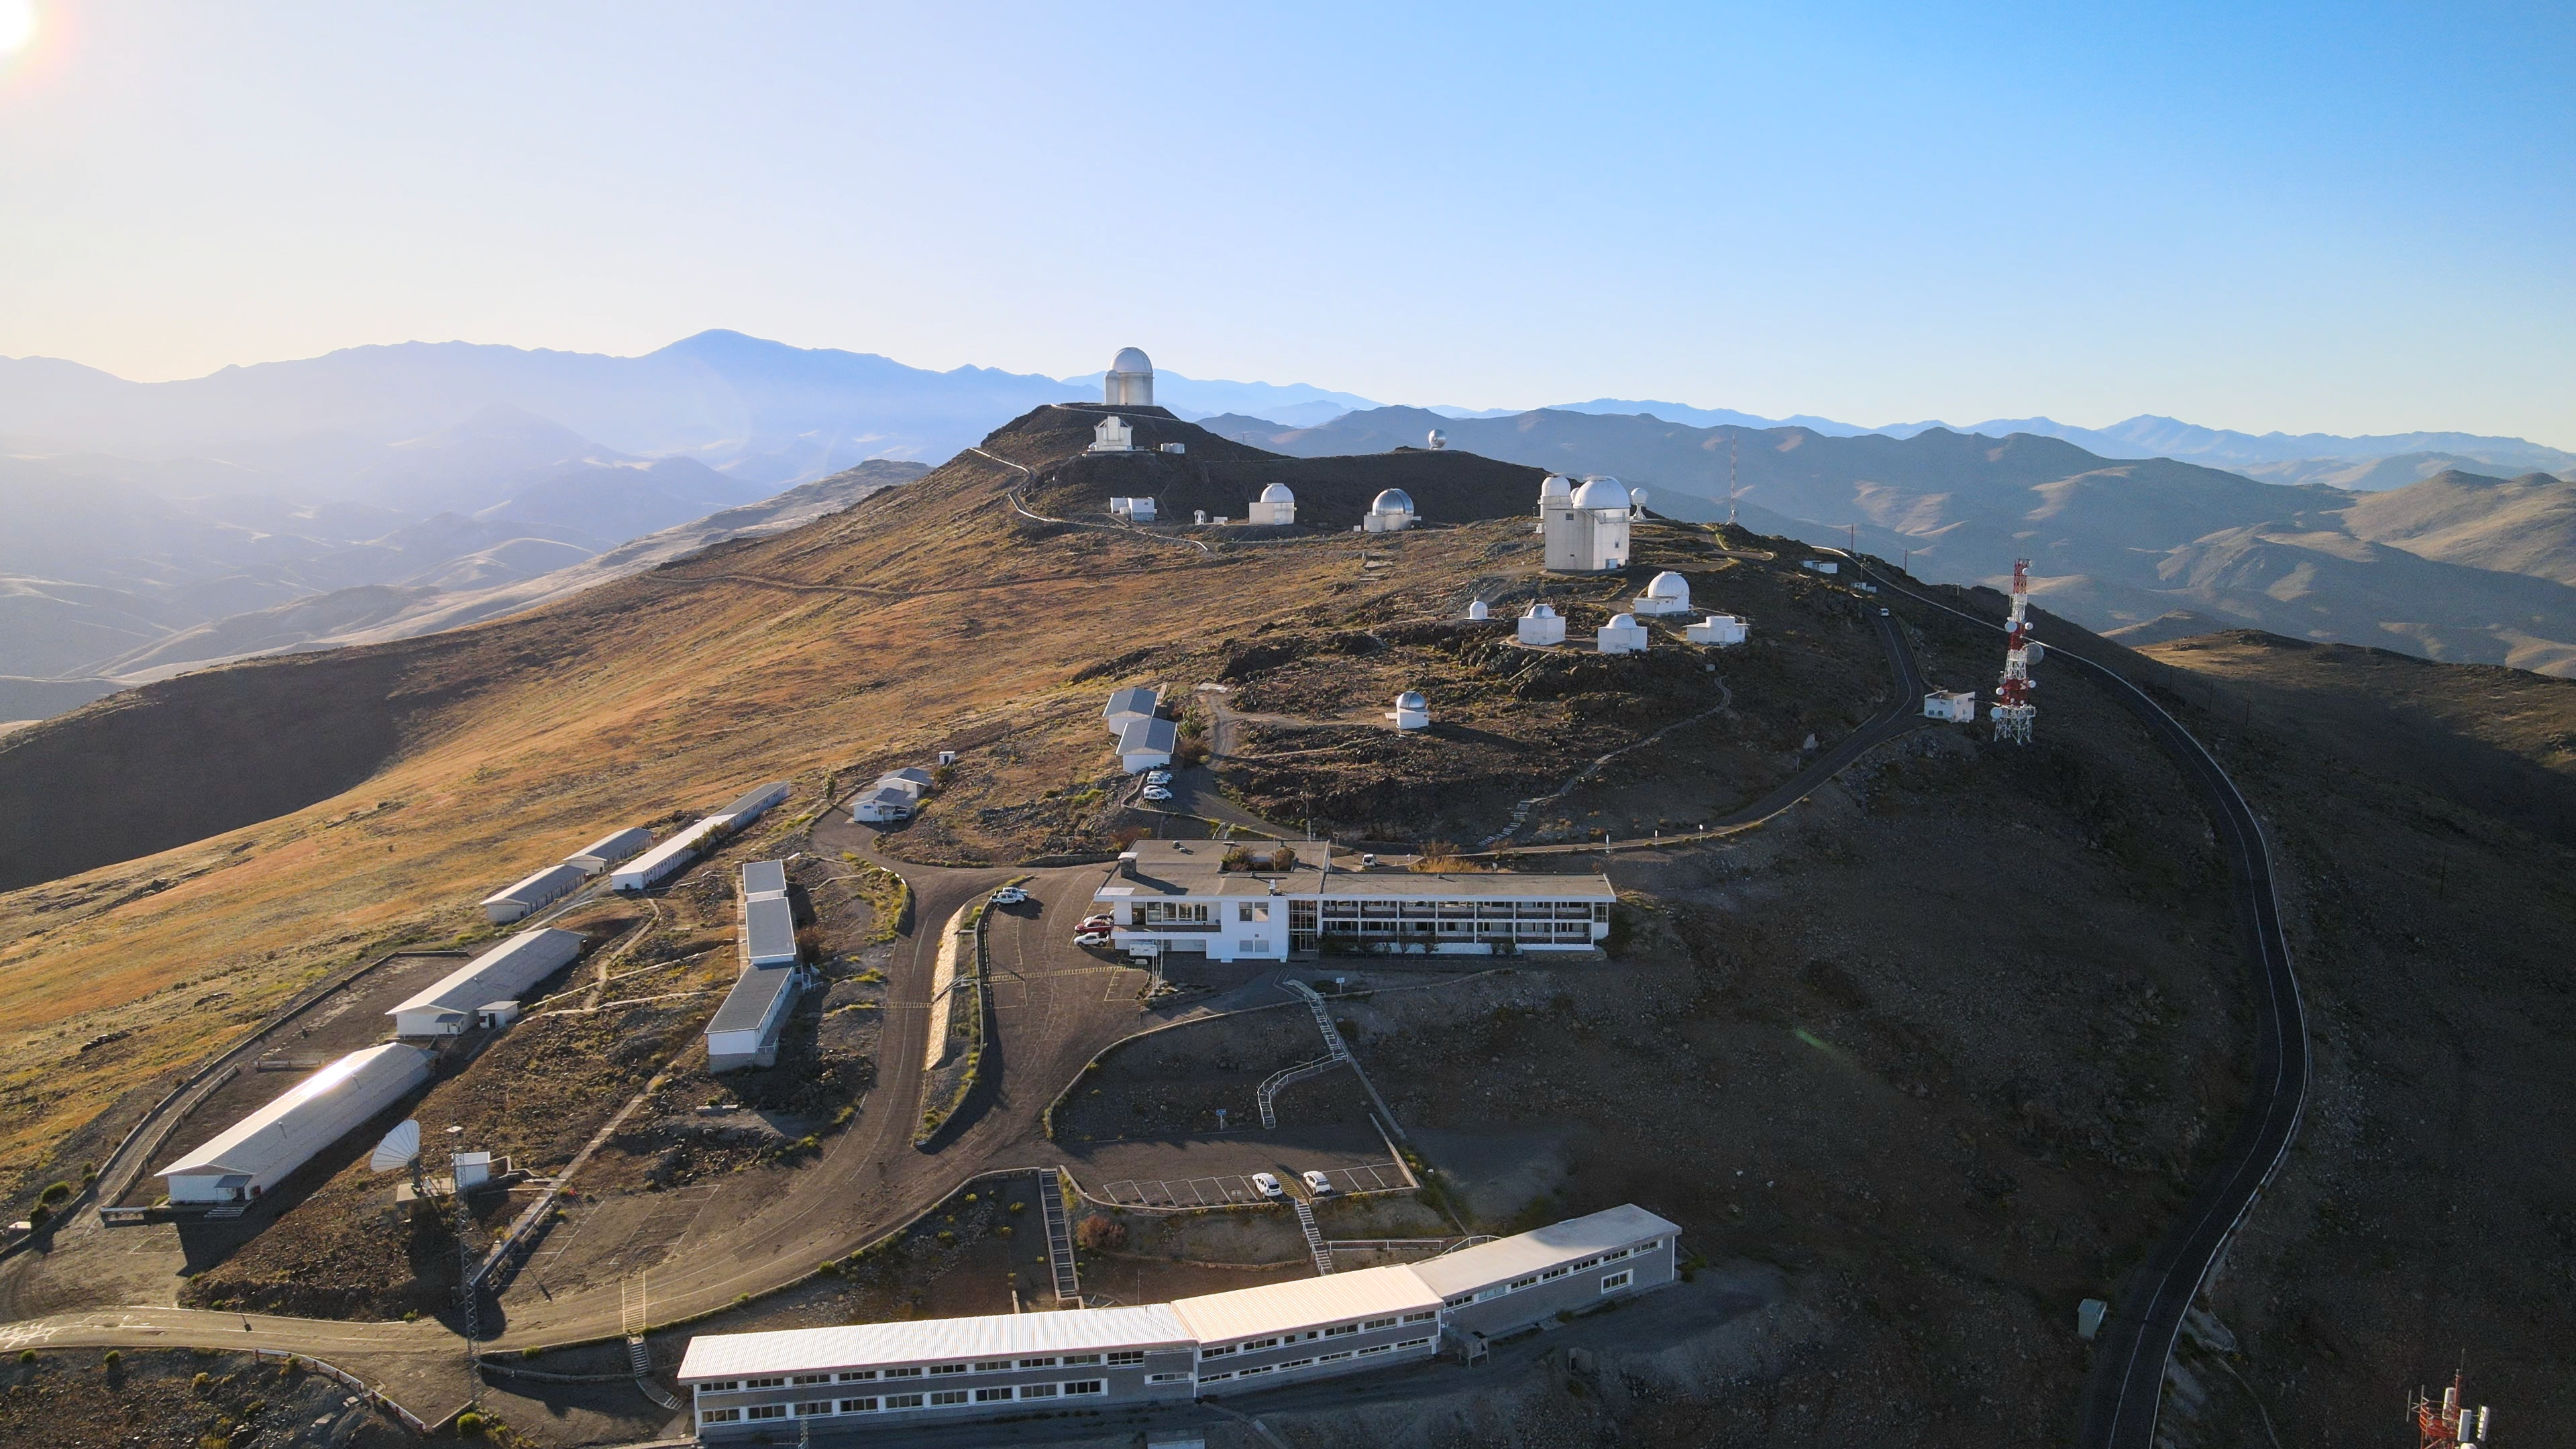

Home is where the telescopes are

Welcome to ESO’s La Silla Observatory, home to several telescopes since the 1960s and the setting of this Picture of the Week. Located 600 km north of Chile’s capital Santiago, La Silla sits at around 2400 meters above sea level.

More than just the telescopes live at this idyllic location: the staff who run them do too. Astronomers, engineers and support staff spend shifts of several days working on-site, and the buildings in the foreground allow them to live, work and relax in the harsh conditions of the Atacama desert. The building at the centre contains bedrooms, a canteen, a gym and a cinema room, among other facilities. On the left we can see dormitories where visiting astronomers can rest after a long night observing the cosmos. Meanwhile, the long white building right at the bottom is the New Operations Building, from which the New Technology Telescope (NTT), ESO 3.6-metre and MPG/ESO 2.2-metre telescopes are controlled.

These telescopes, amongst others found on this remote mountain, are heavy hitters in the astronomical world. Perched at the highest point is the ESO 3.6-metre telescope, famed for hosting one of the world’s foremost extrasolar planet hunters: the High Accuracy Radial velocity Planet Searcher (HARPS) instrument. Another groundbreaker is the NTT, which was a first leap in the field of active optics: telescope mirrors are so heavy that they bend under their own weight, but with active optics we can adjust their shape during observations, delivering optimal image quality.

Credit: ESO